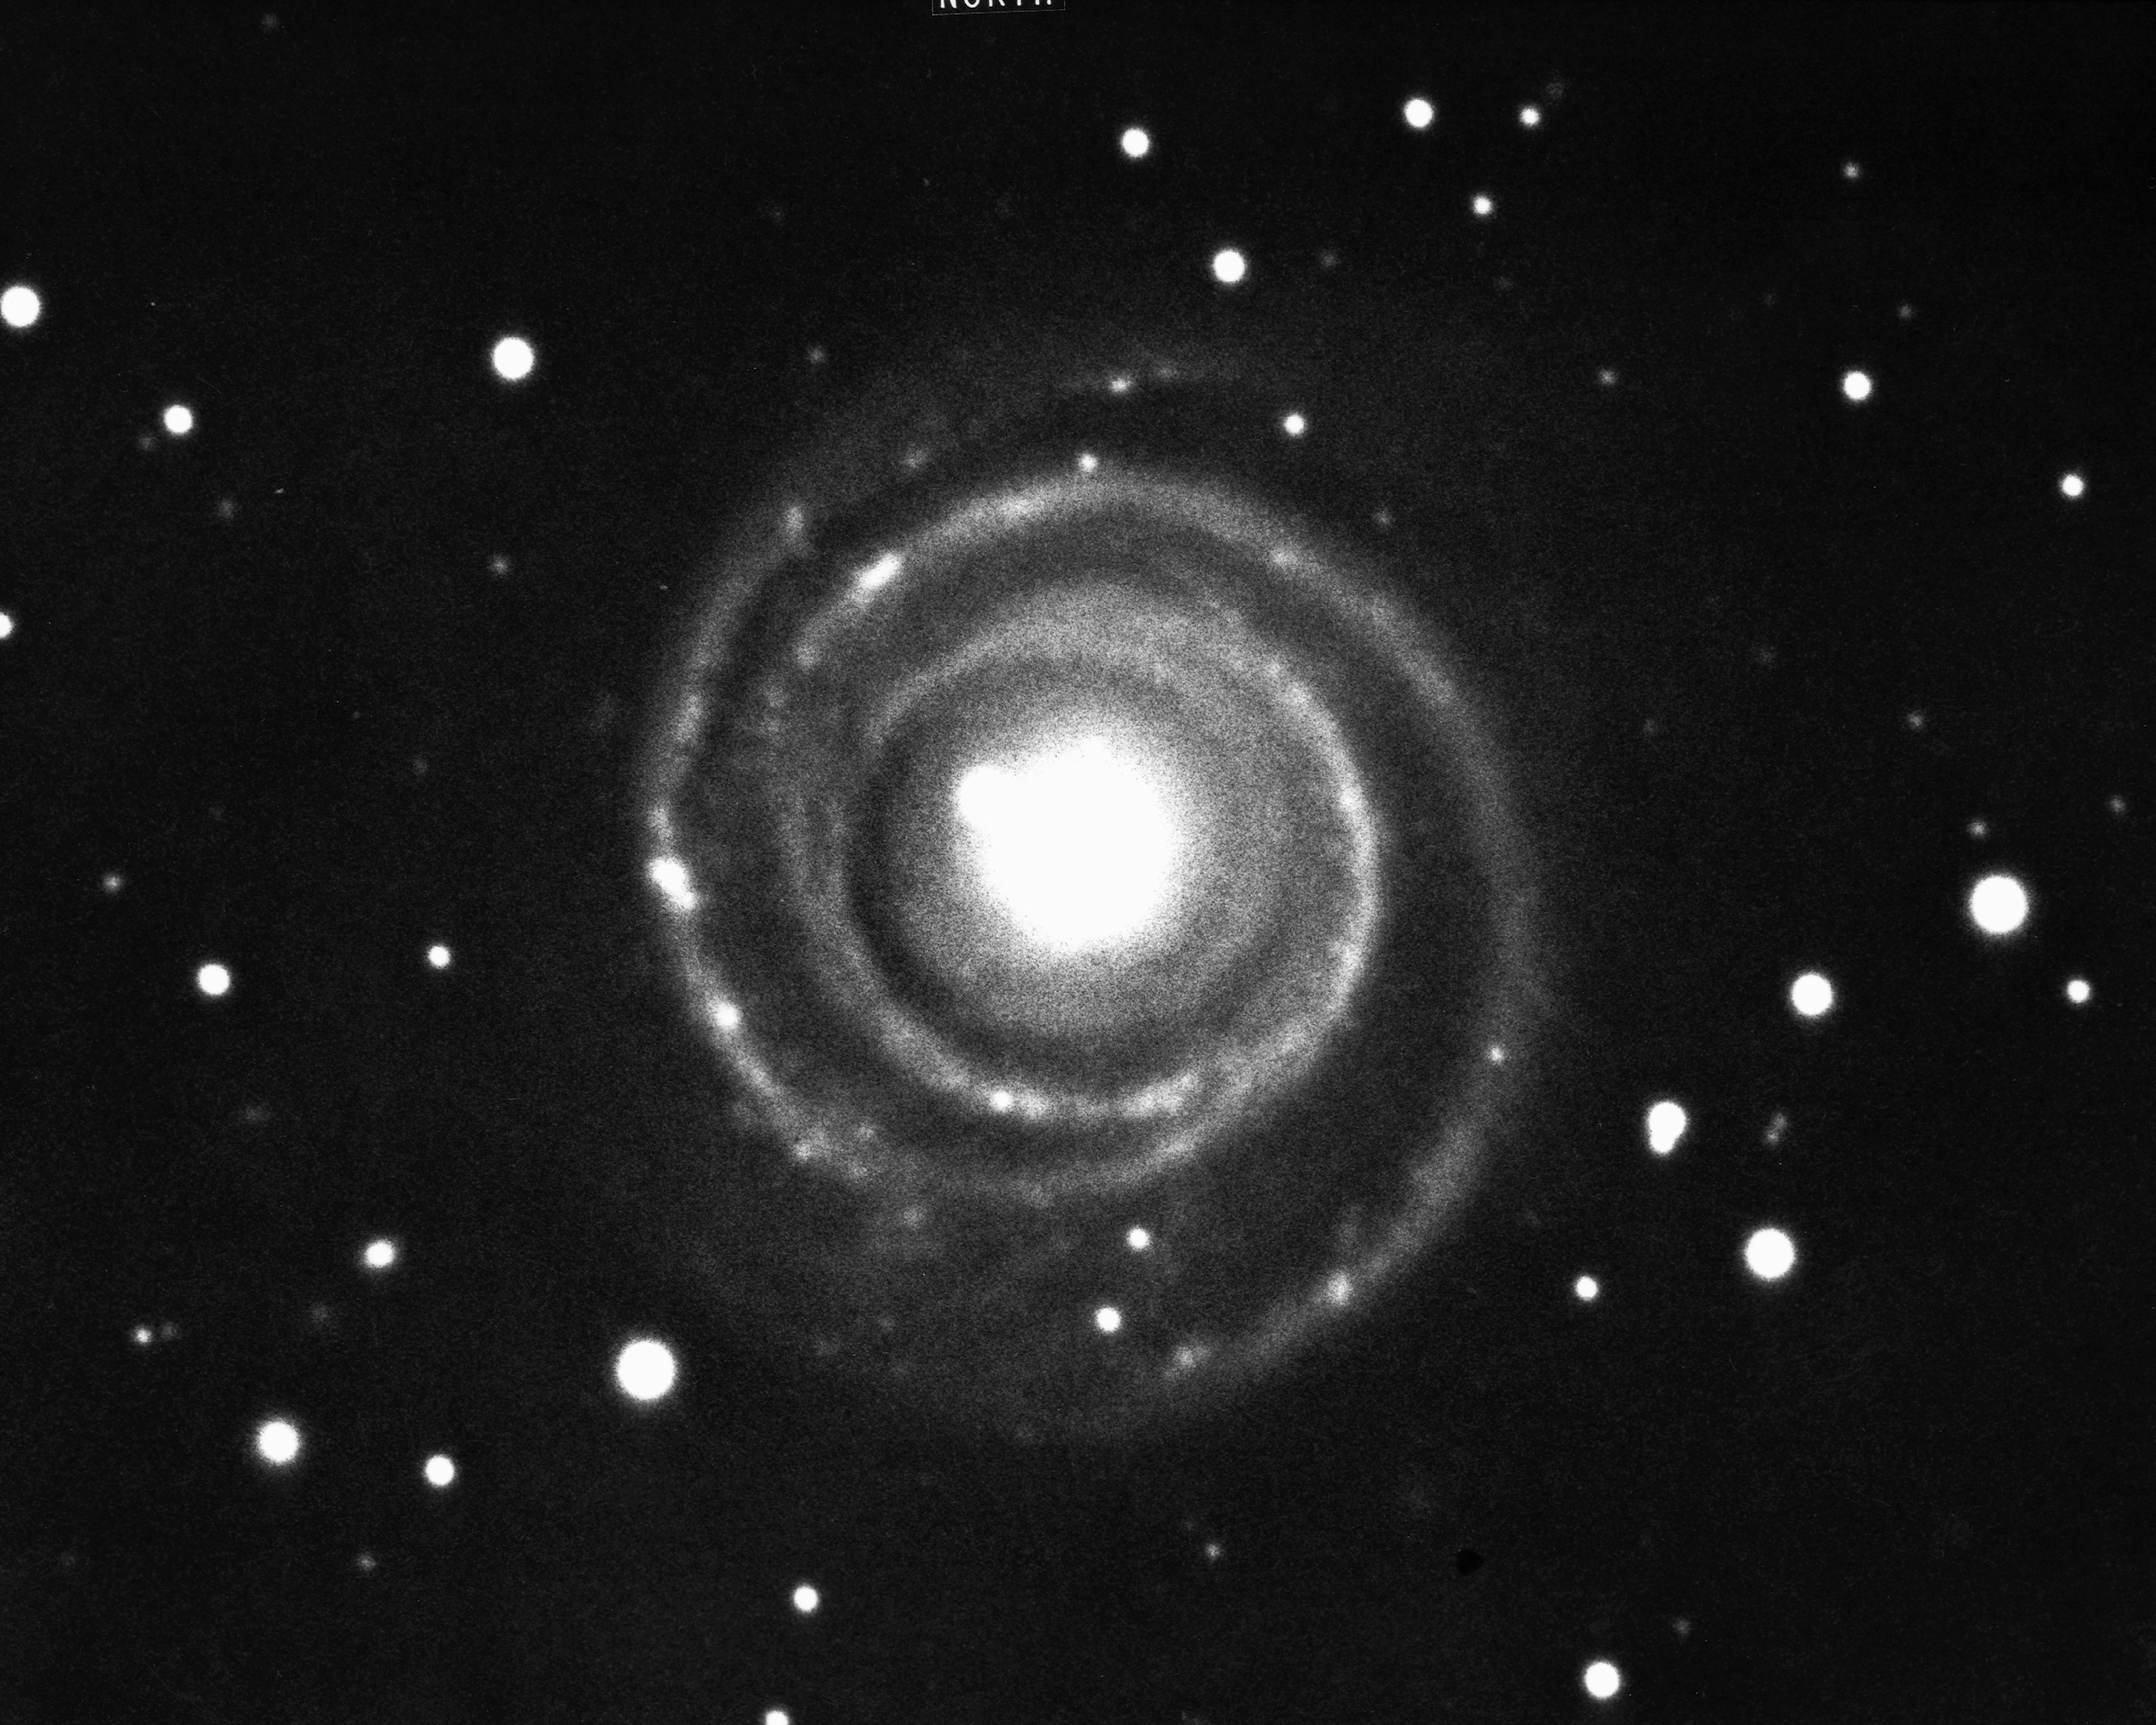

NGC 4622 in Centaurus

The type Sb spiral galaxy NGC4622 in the constellation Centaurus, as seen by the CTIO 4-meter Blanco telescope in 1975. A member of the Centaurus cluster at a distance of about 200 million light-years, NGC4622 has remarkably smooth and thin spiral arms.

Credit: NOIRLab/NSF/AURA